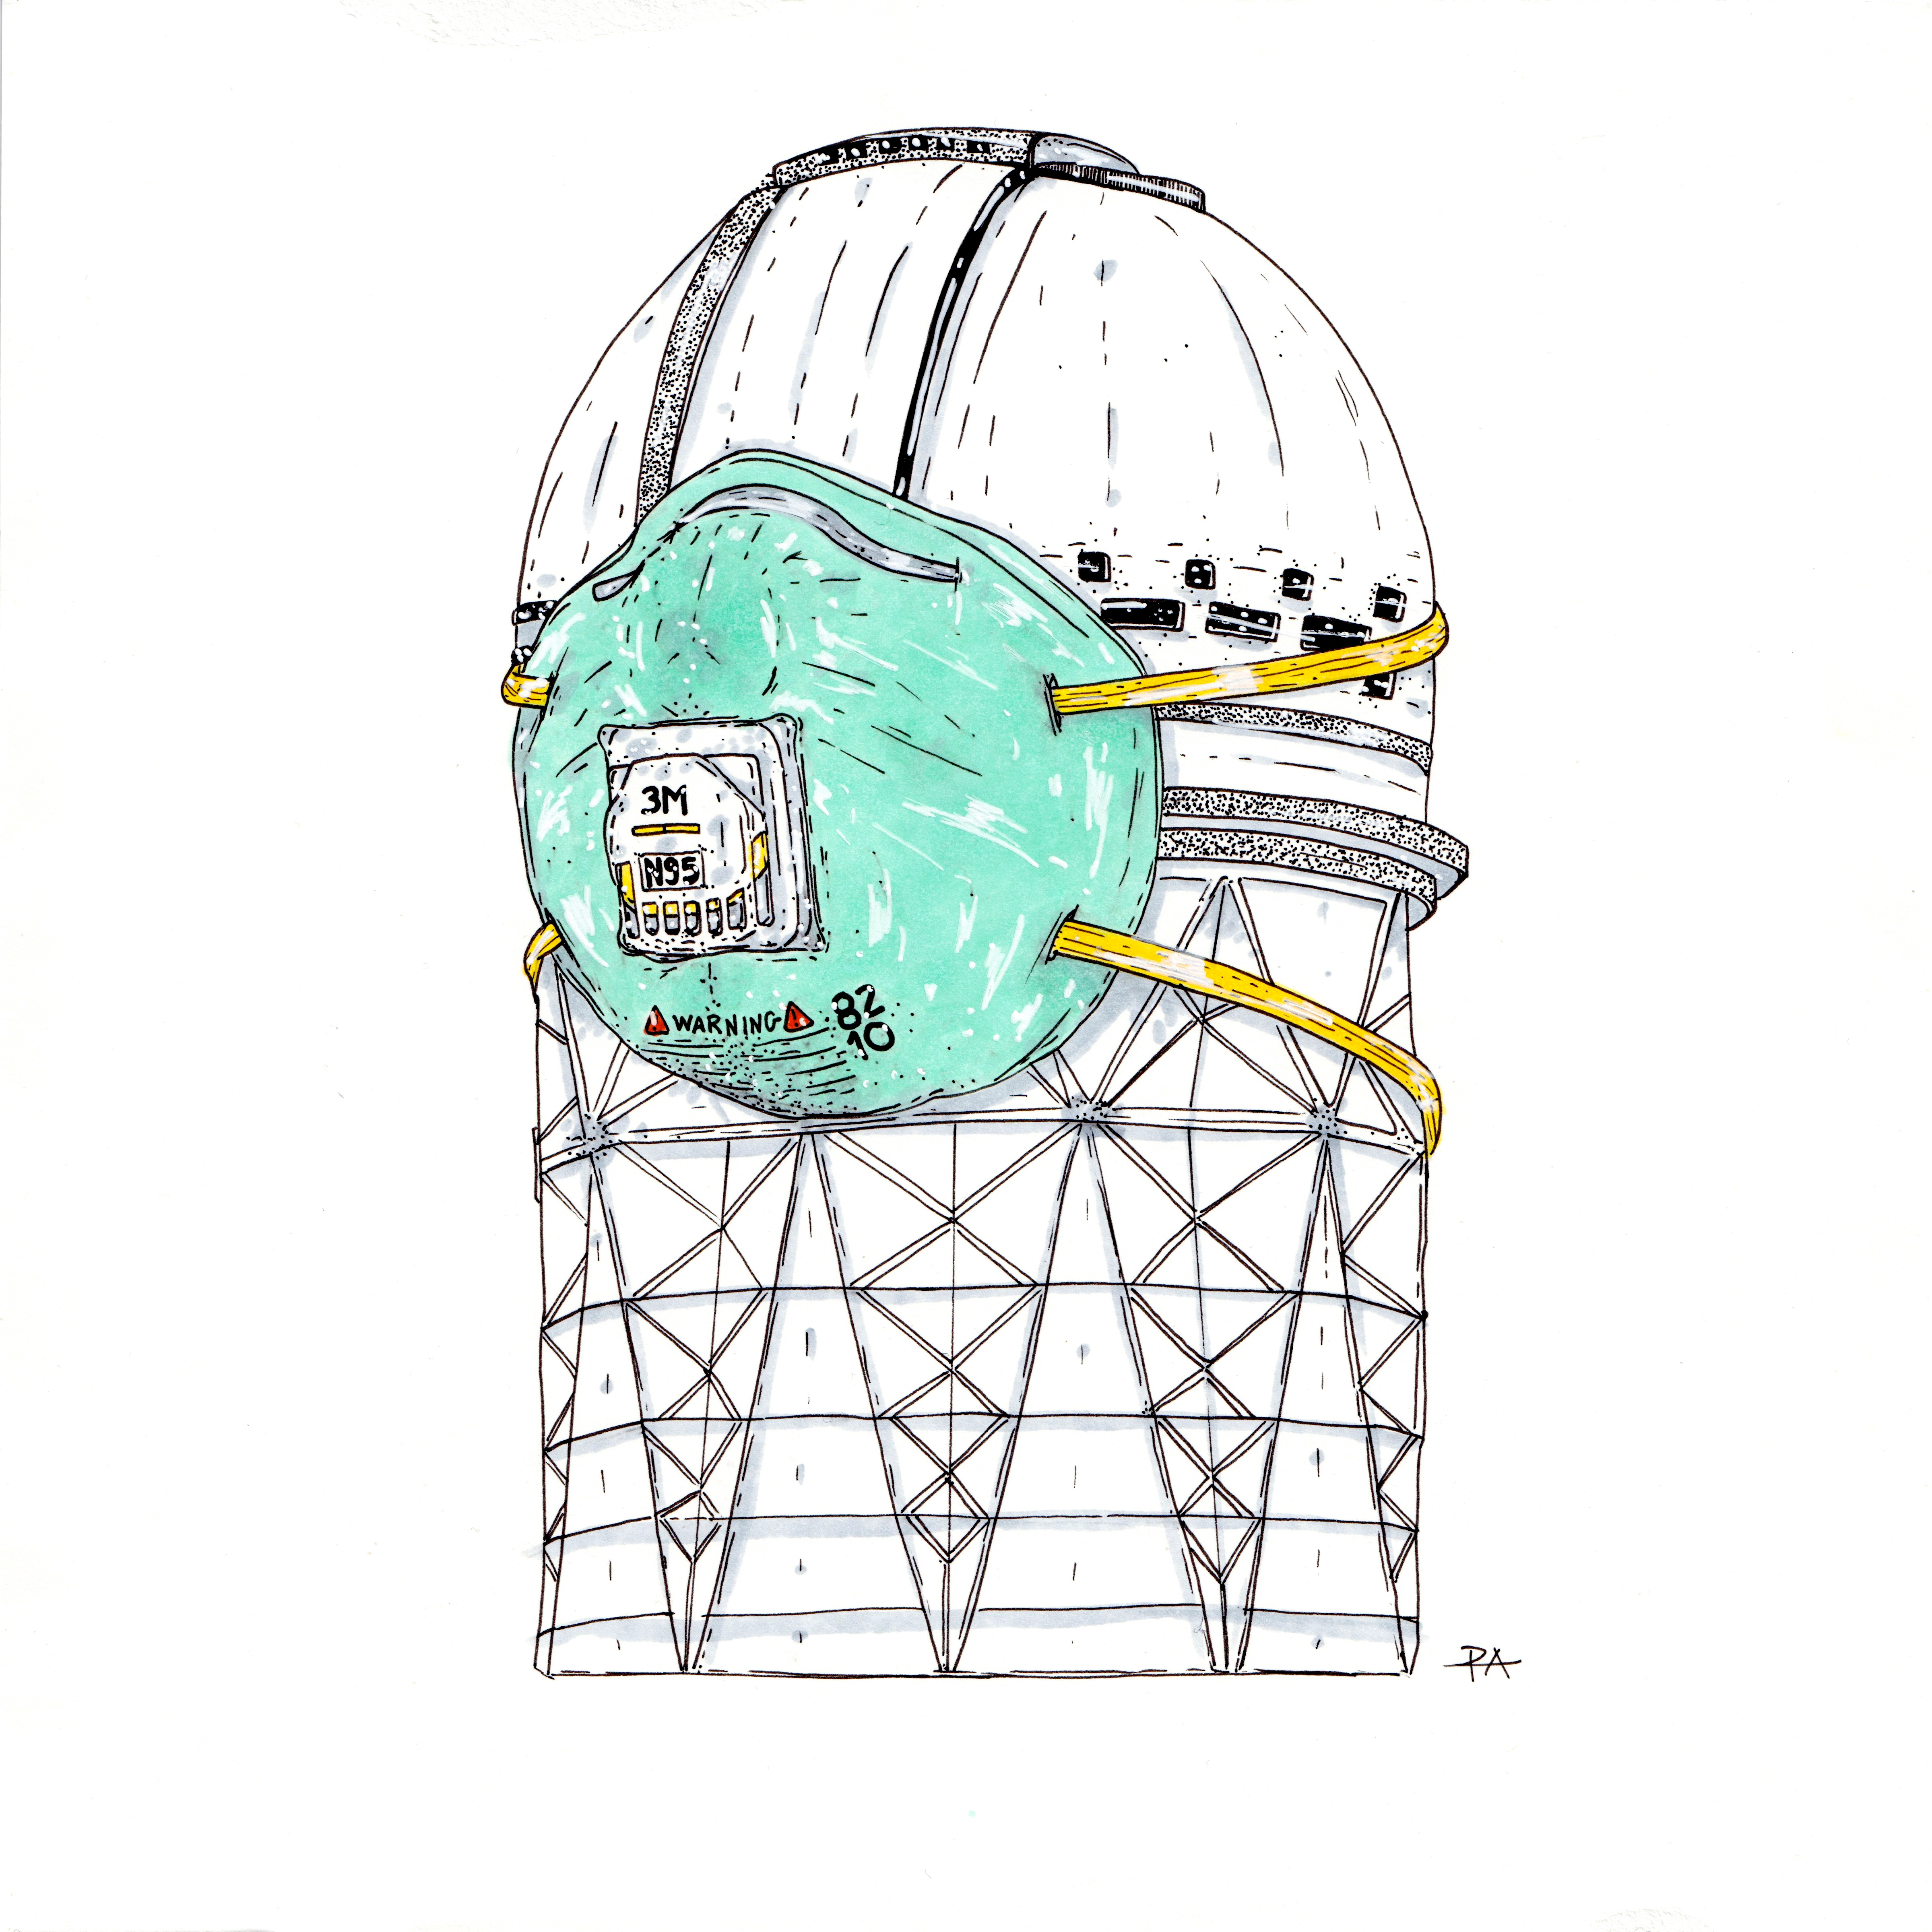

Masked Mayall

Mayall Masked drawn by artist Panteha Abareshi.

Credit: Panteha Abareshi